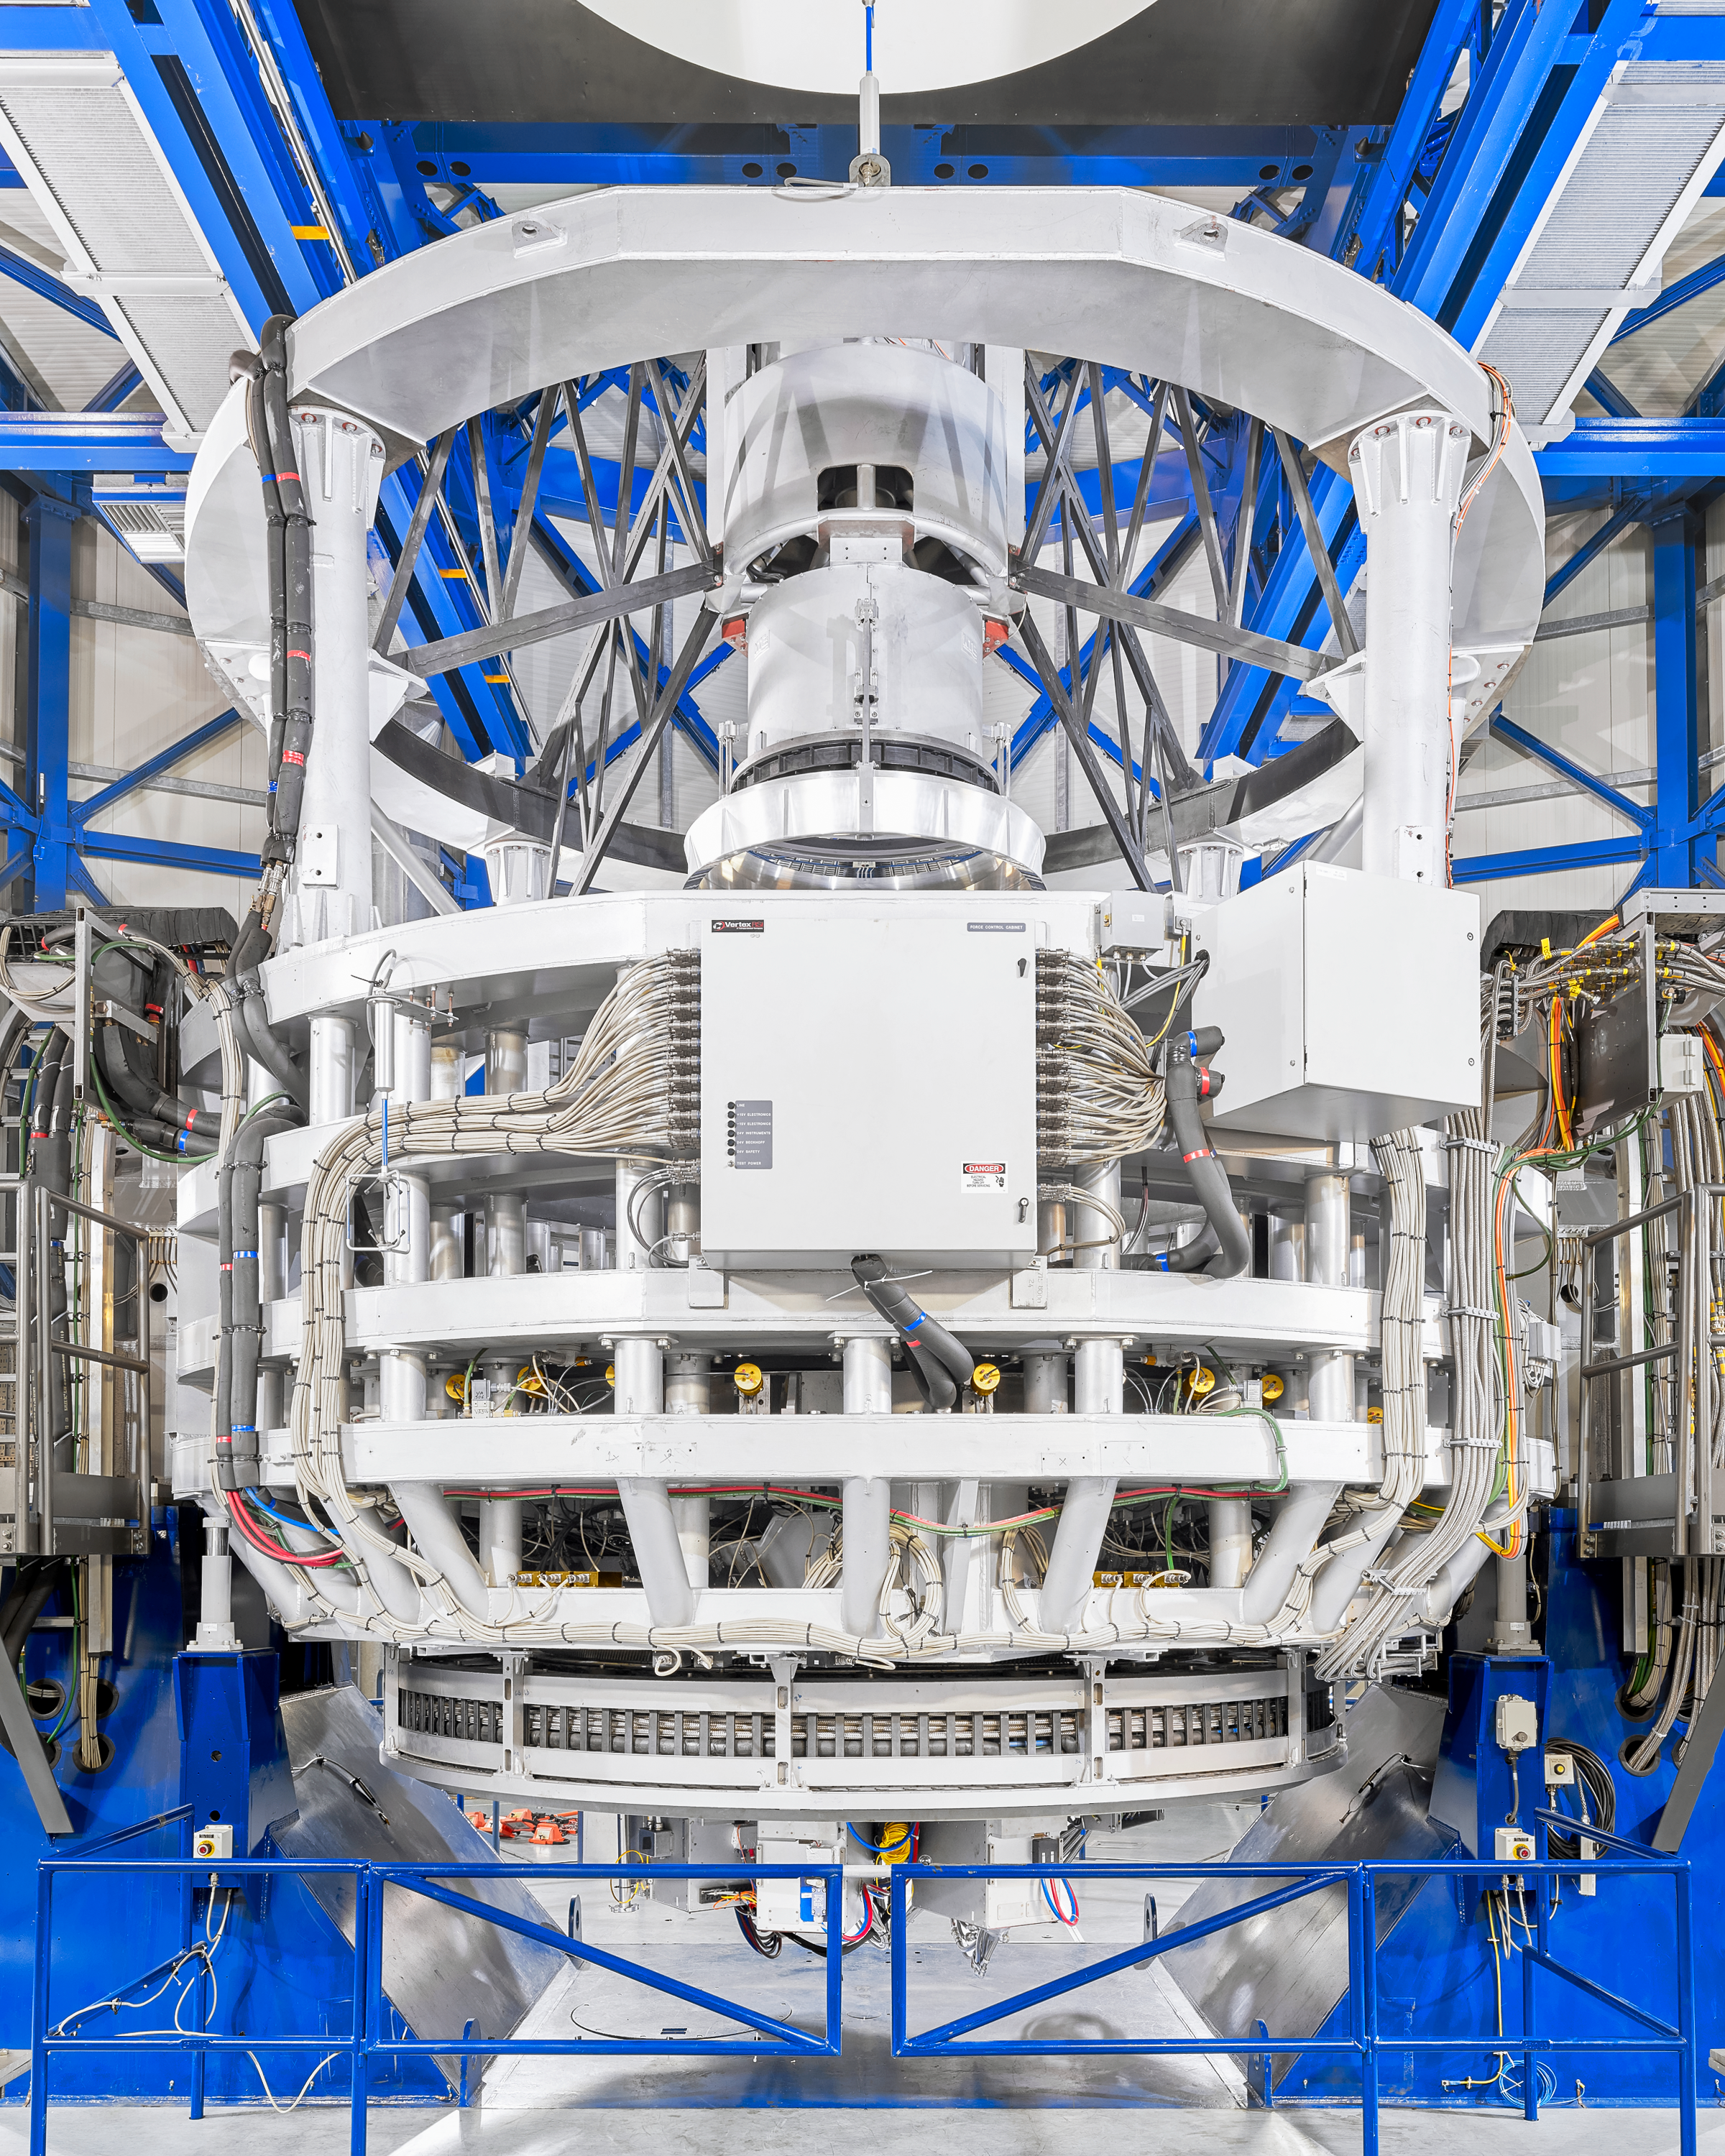

VISTA behind the scenes

Behind the scenes of the VISTA telescope.

Credit: Luxy Images/ESO